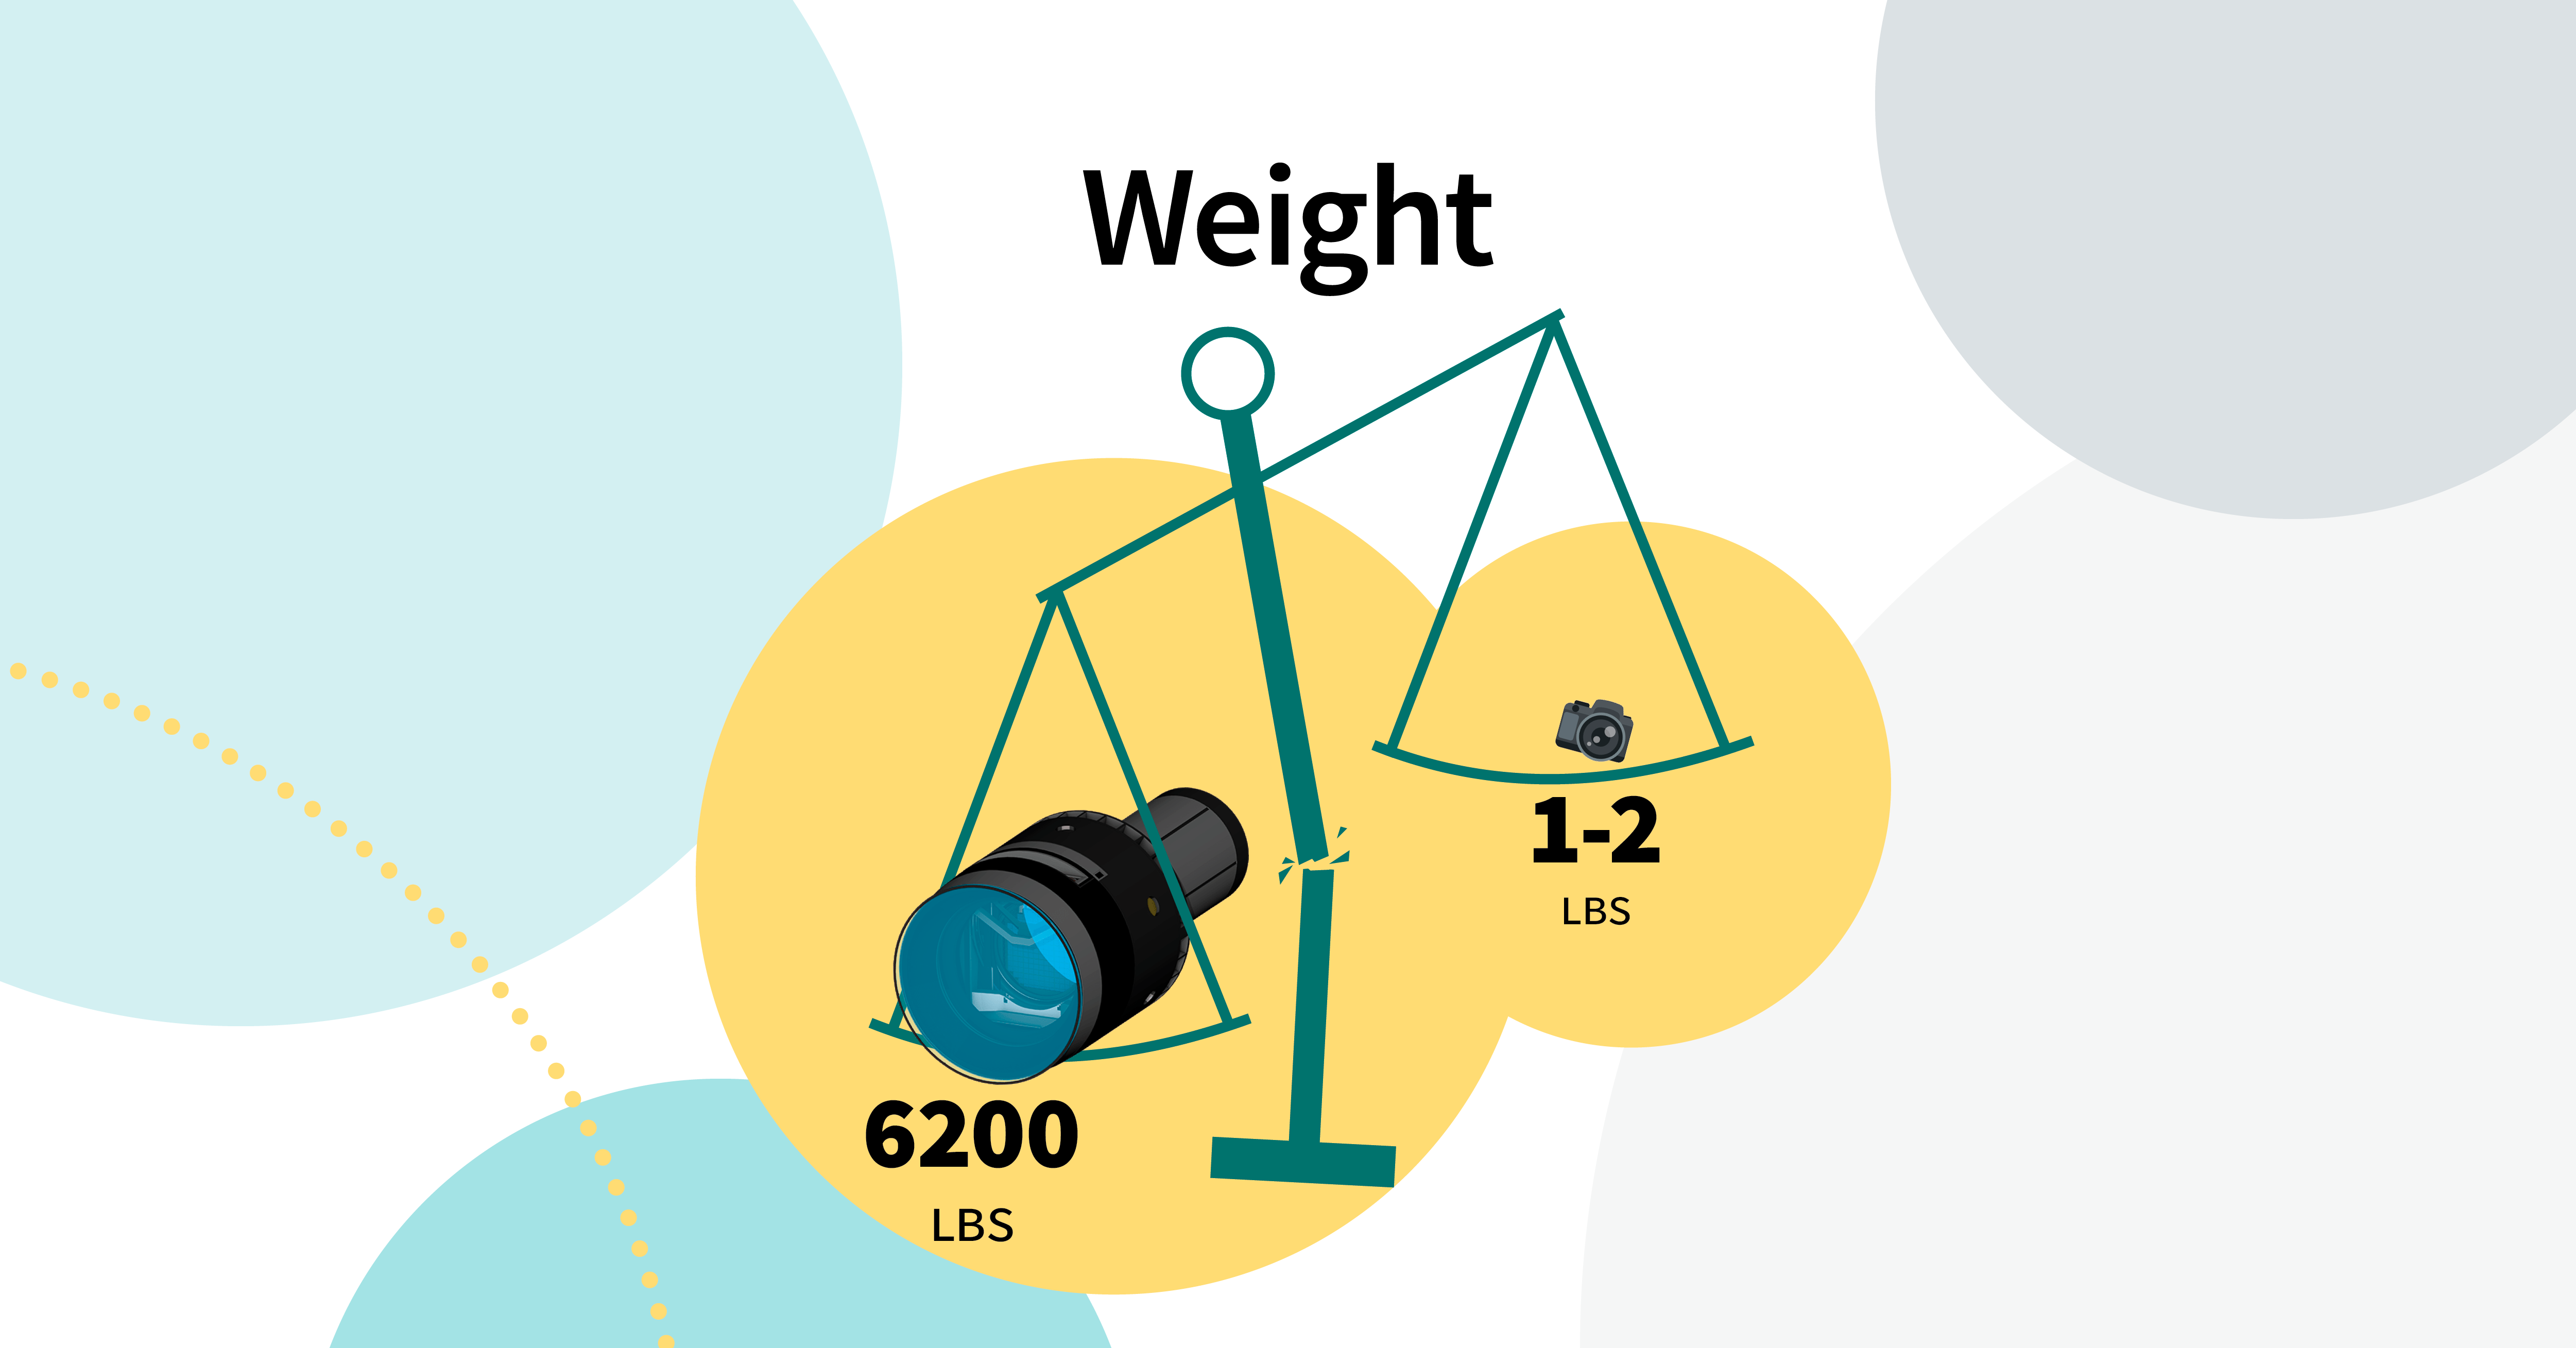

LSST Camera: Like Your Camera, But Bigger

NSF-DOE Vera C. Rubin Observatory's LSST Camera weighs a staggering 6200 pounds.

Credit: RubinObs/NOIRLab/SLAC/NSF/DOE/AURA/J. Pinto